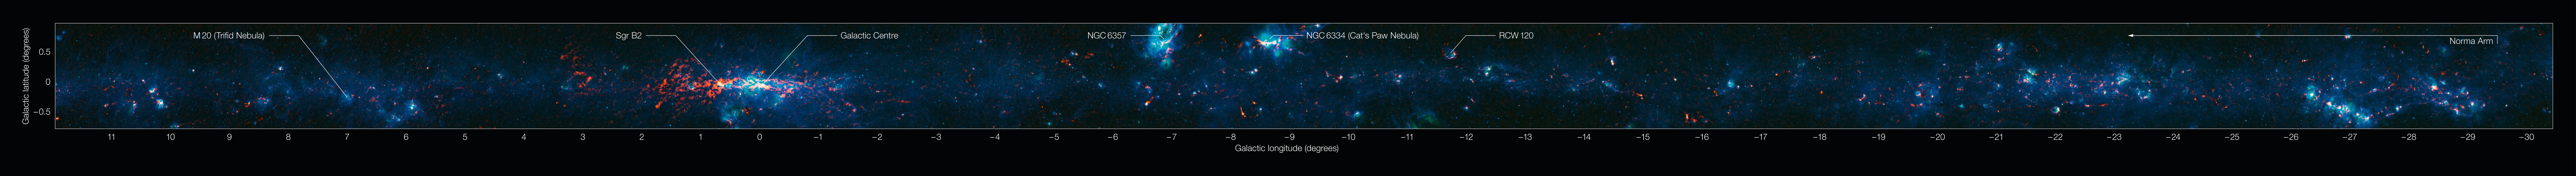

View of the Galactic Plane from the ATLASGAL survey (annotated)

Colour-composite annotated image of part of the Galactic Plane seen by the ATLASGAL survey. In this image, the ATLASGAL submillimetre-wavelength data are shown in red, overlaid on a view of the region in infrared light, from the Midcourse Space Experiment (MSX) in green and blue. The total size of the image is approximately 42 degrees by 1.75 degrees.

Some of the most prominent features visible in the image are (from left to right):

Messier 20 (the Trifid Nebula): A nebula containing an open cluster of stars as well as a stellar nursery. The name “Trifid” refers to the way that dense dust appears to divide it into three lobes at visible wavelengths.
Sagittarius B2 (Sgr B2): One of the largest clouds of molecular gas in the Milky Way, this dense region lies close to the Galactic Centre and is rich in many different interstellar molecules.
Galactic Centre: The centre of the Milky Way, home to a supermassive black hole more than four million times the mass of our Sun. It is about 25,000 light-years from Earth.
NGC 6357: A diffuse nebula containing the open cluster Pismis 24, home to several very massive stars.
NGC 6334: An emission nebula also known as the “Cat’s Paw Nebula”.
RCW 120: A region where an expanding bubble of ionised gas about ten light-years across is causing the surrounding material to collapse into dense clumps that are the birthplaces of new stars.
The Norma Arm: The region of somewhat brighter emission extending over about 10 degrees on the right-hand side of the image corresponds to the position of the Norma Arm, one of the spiral arms of the Milky Way.

Credit: ESO/APEX & MSX/IPAC/NASA